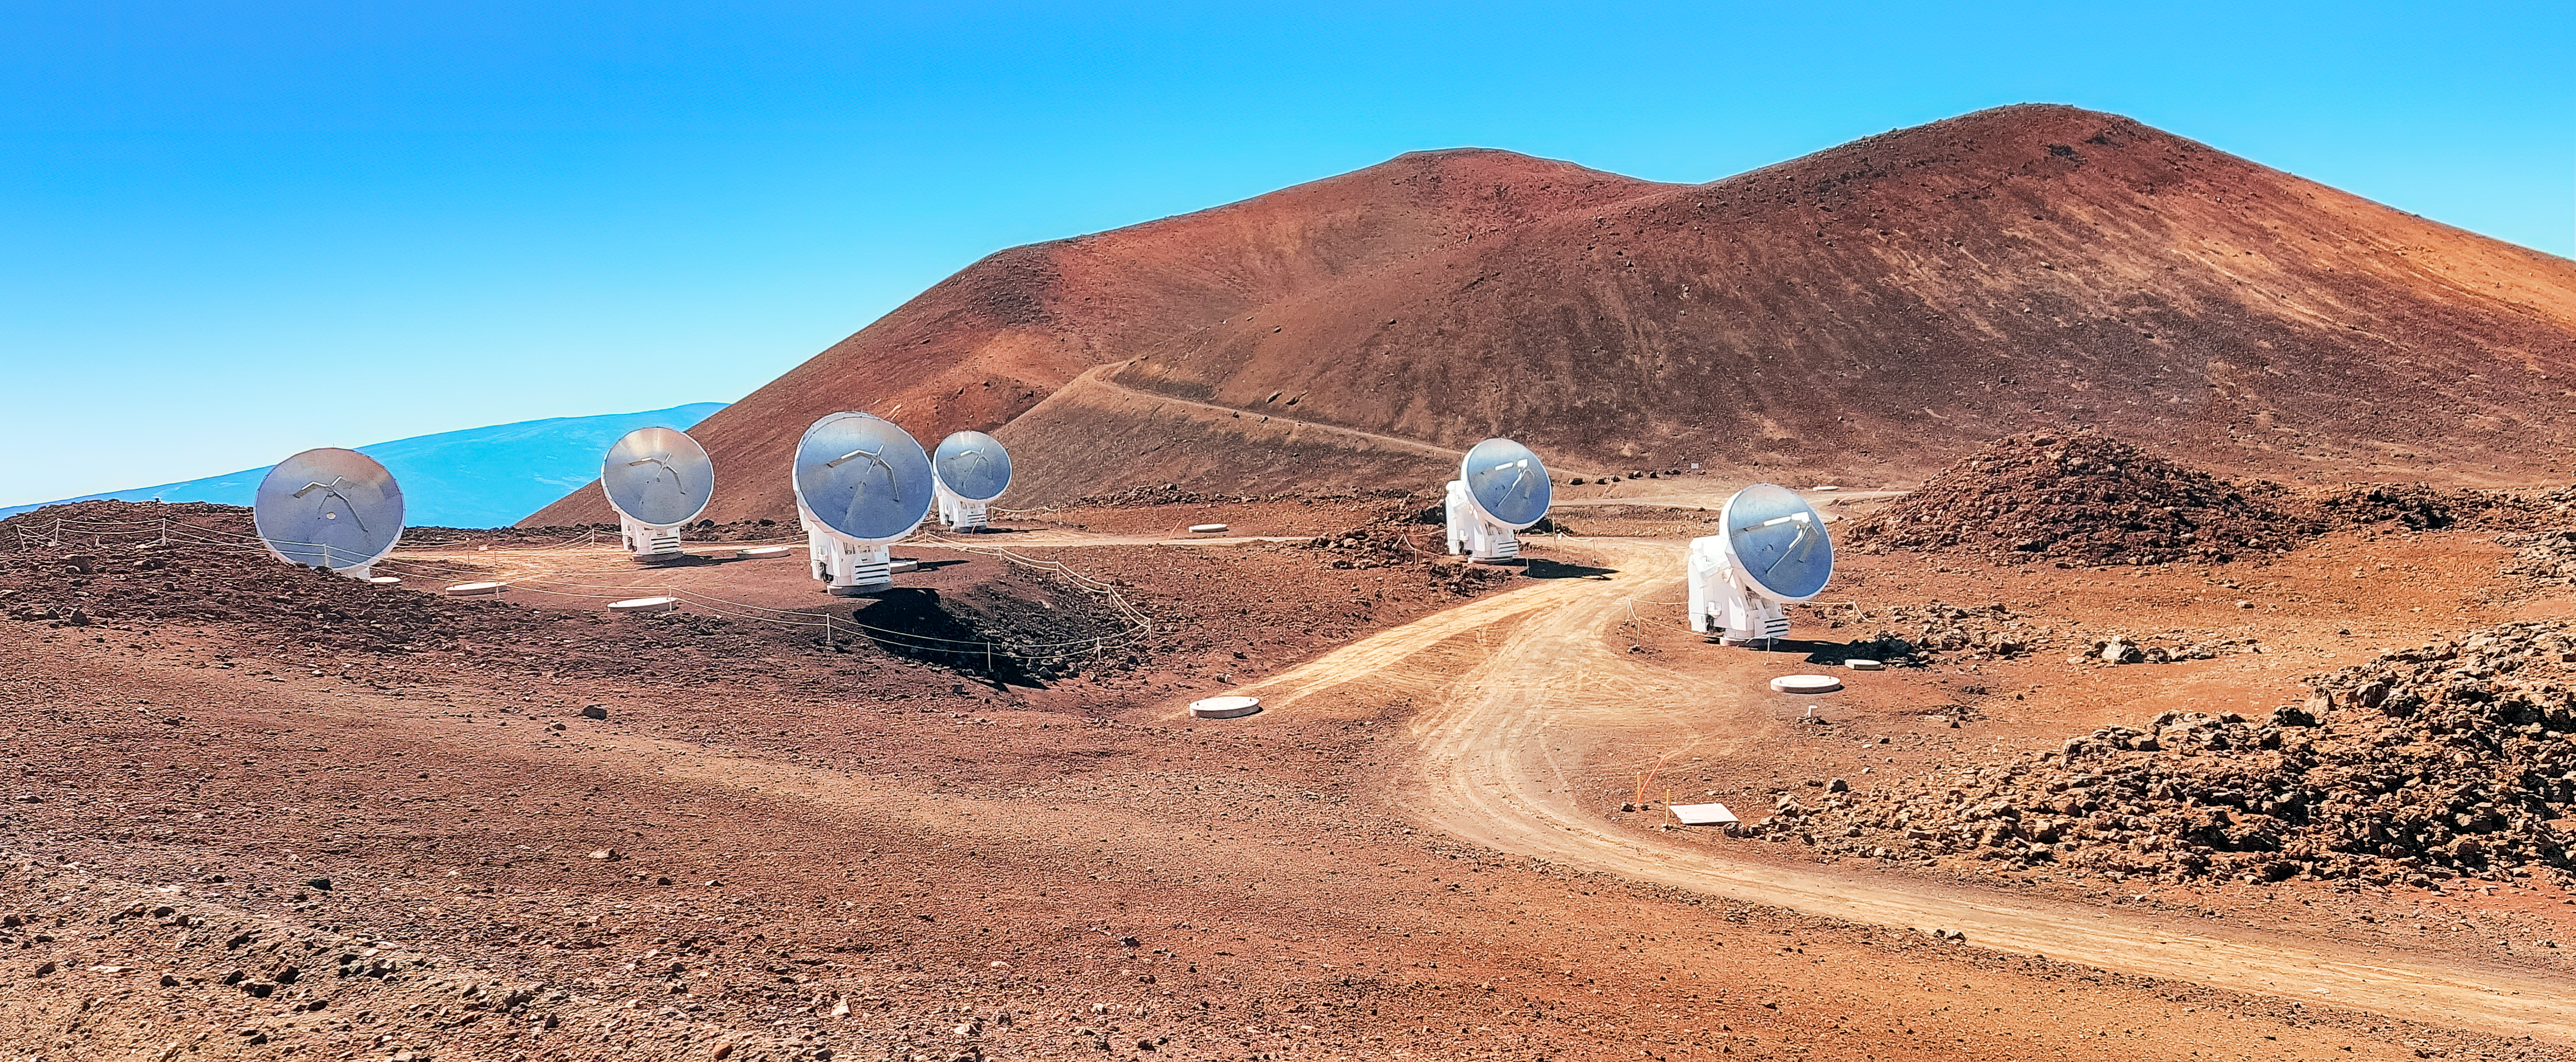

The Submillimeter Array

The Submillimeter Array at the summit of Maunakea in Hawaiʻi.

Credit: NOIRLab/NSF/AURA/L.L. Christensen